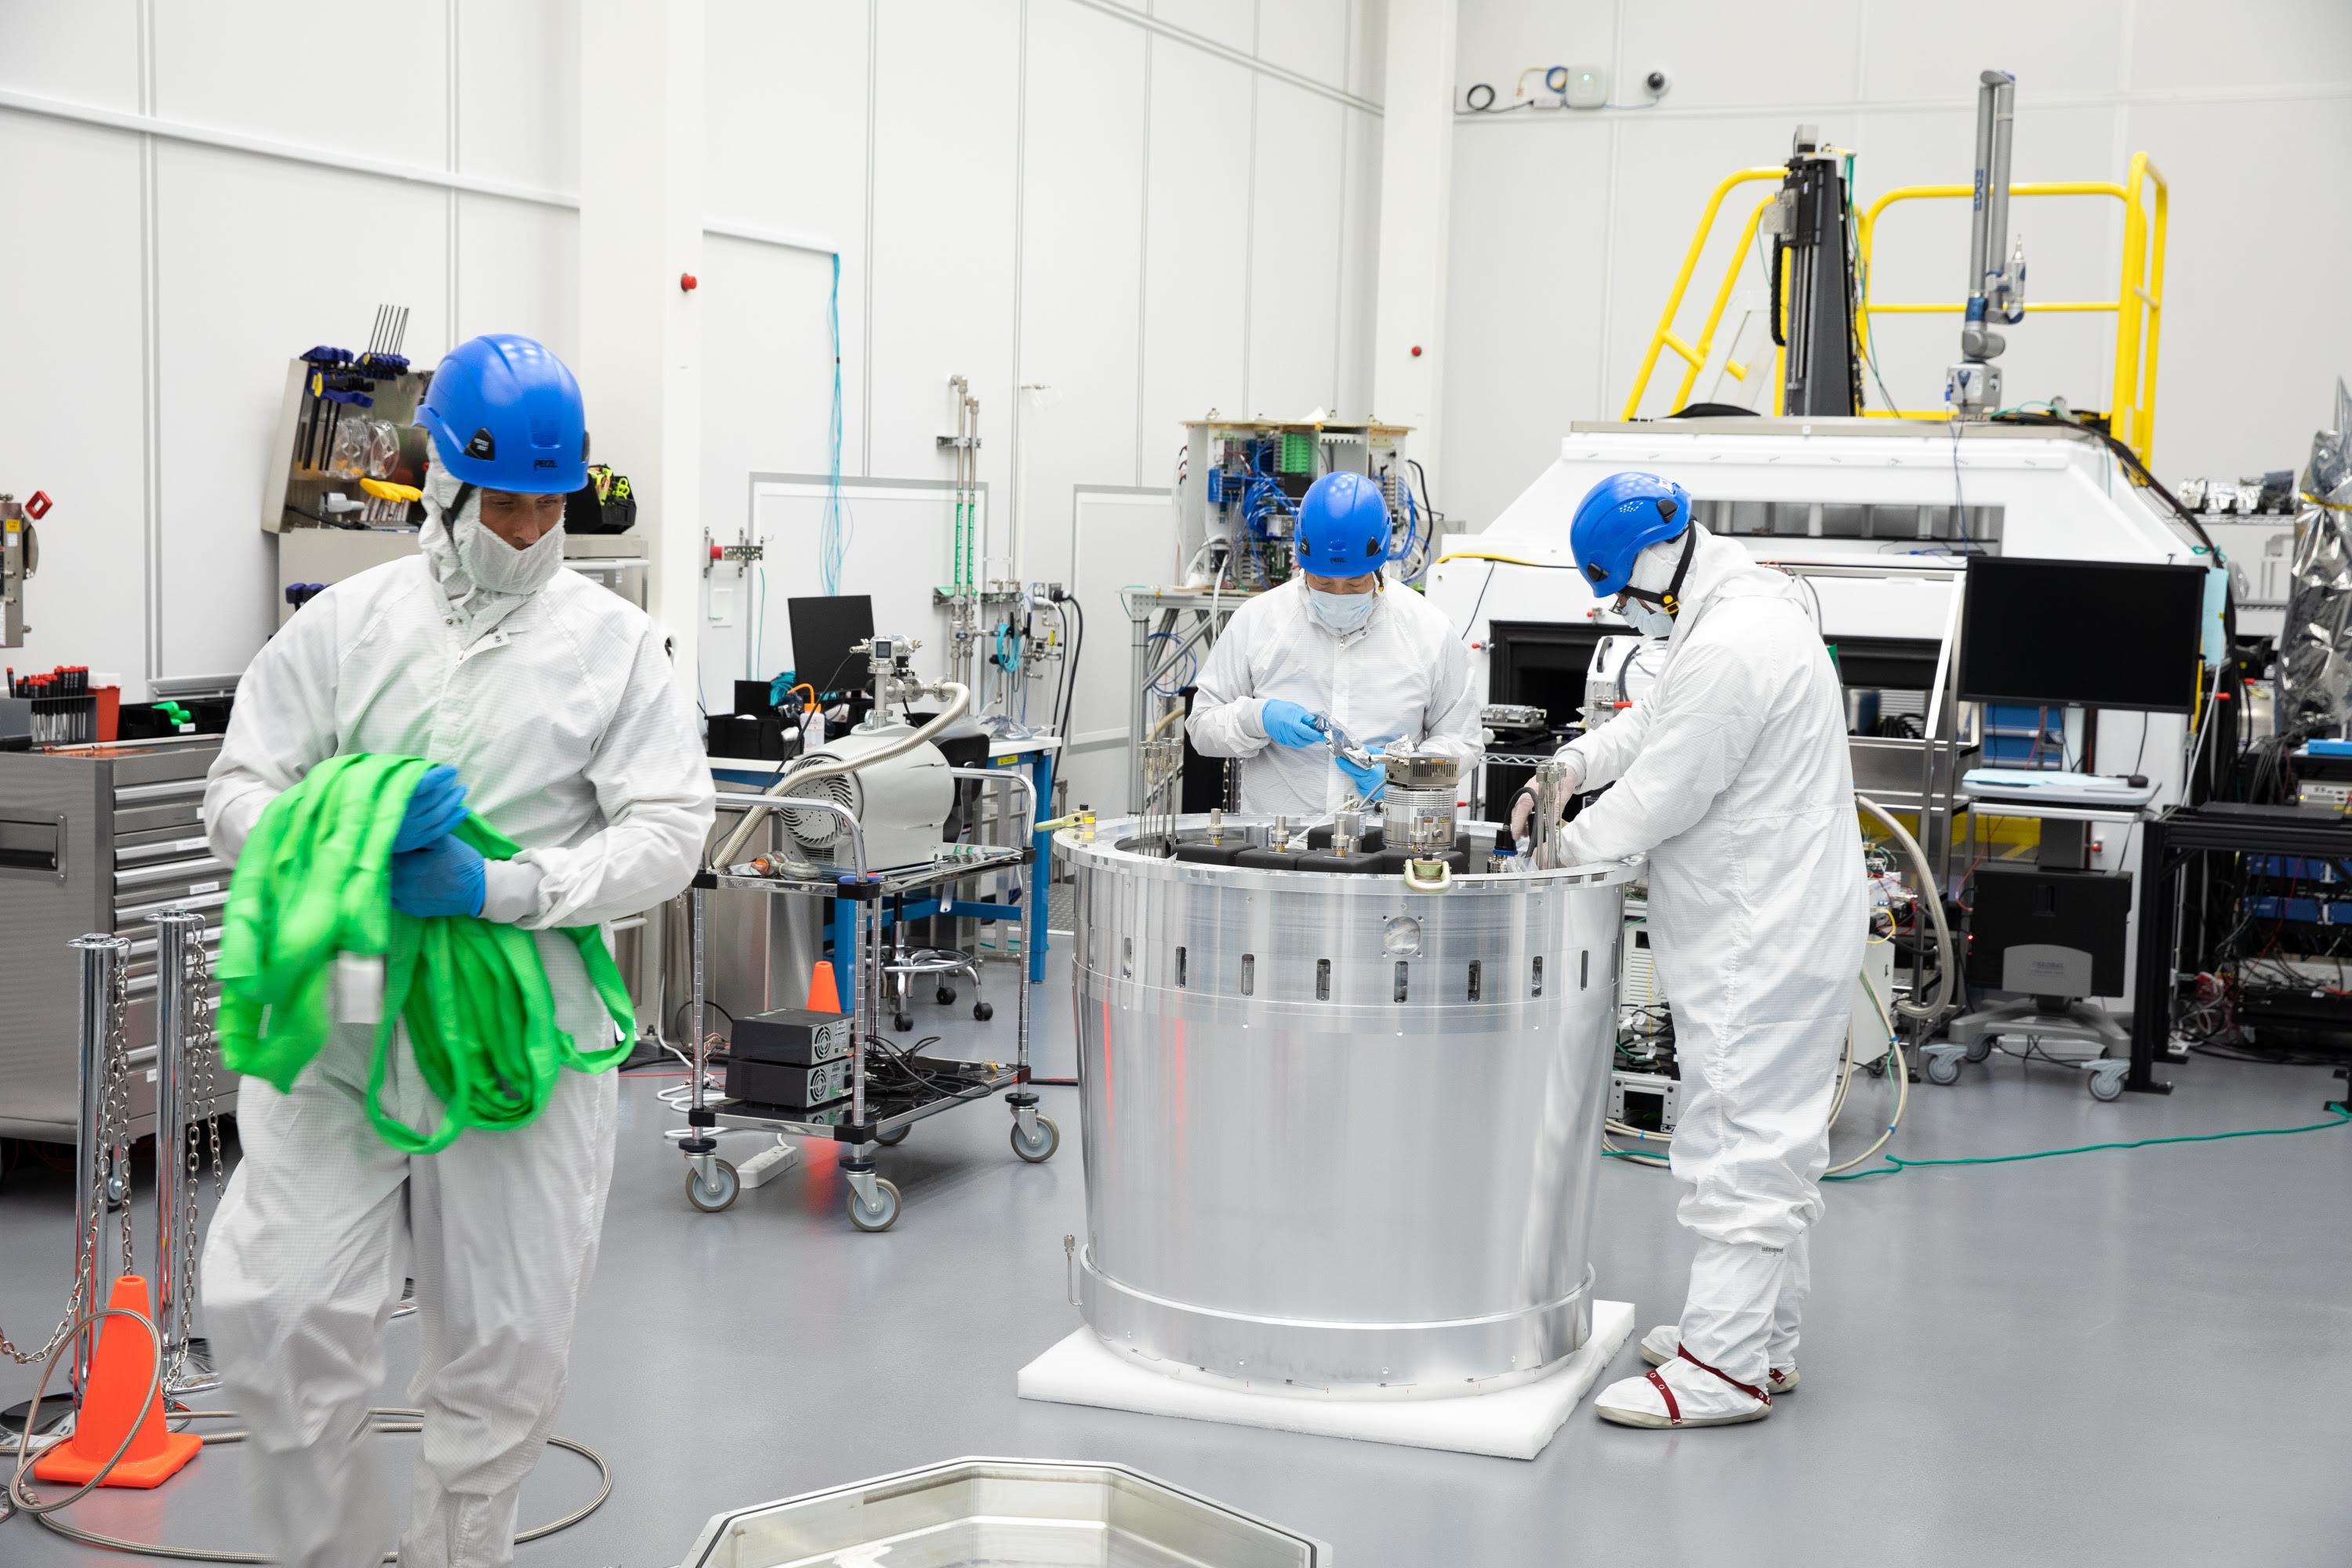

One Cool Camera: LSST’s Cryostat Assembly Completed

The cryostat assembly was built in a different clean room at SLAC and then delivered to the integration team. Here, the cryostat assembly is unwrapped and inspected after transportation.

Credit: Andy Freeberg/SLAC National Accelerator Laboratory Learn more: lsst.slac.stanford.edu